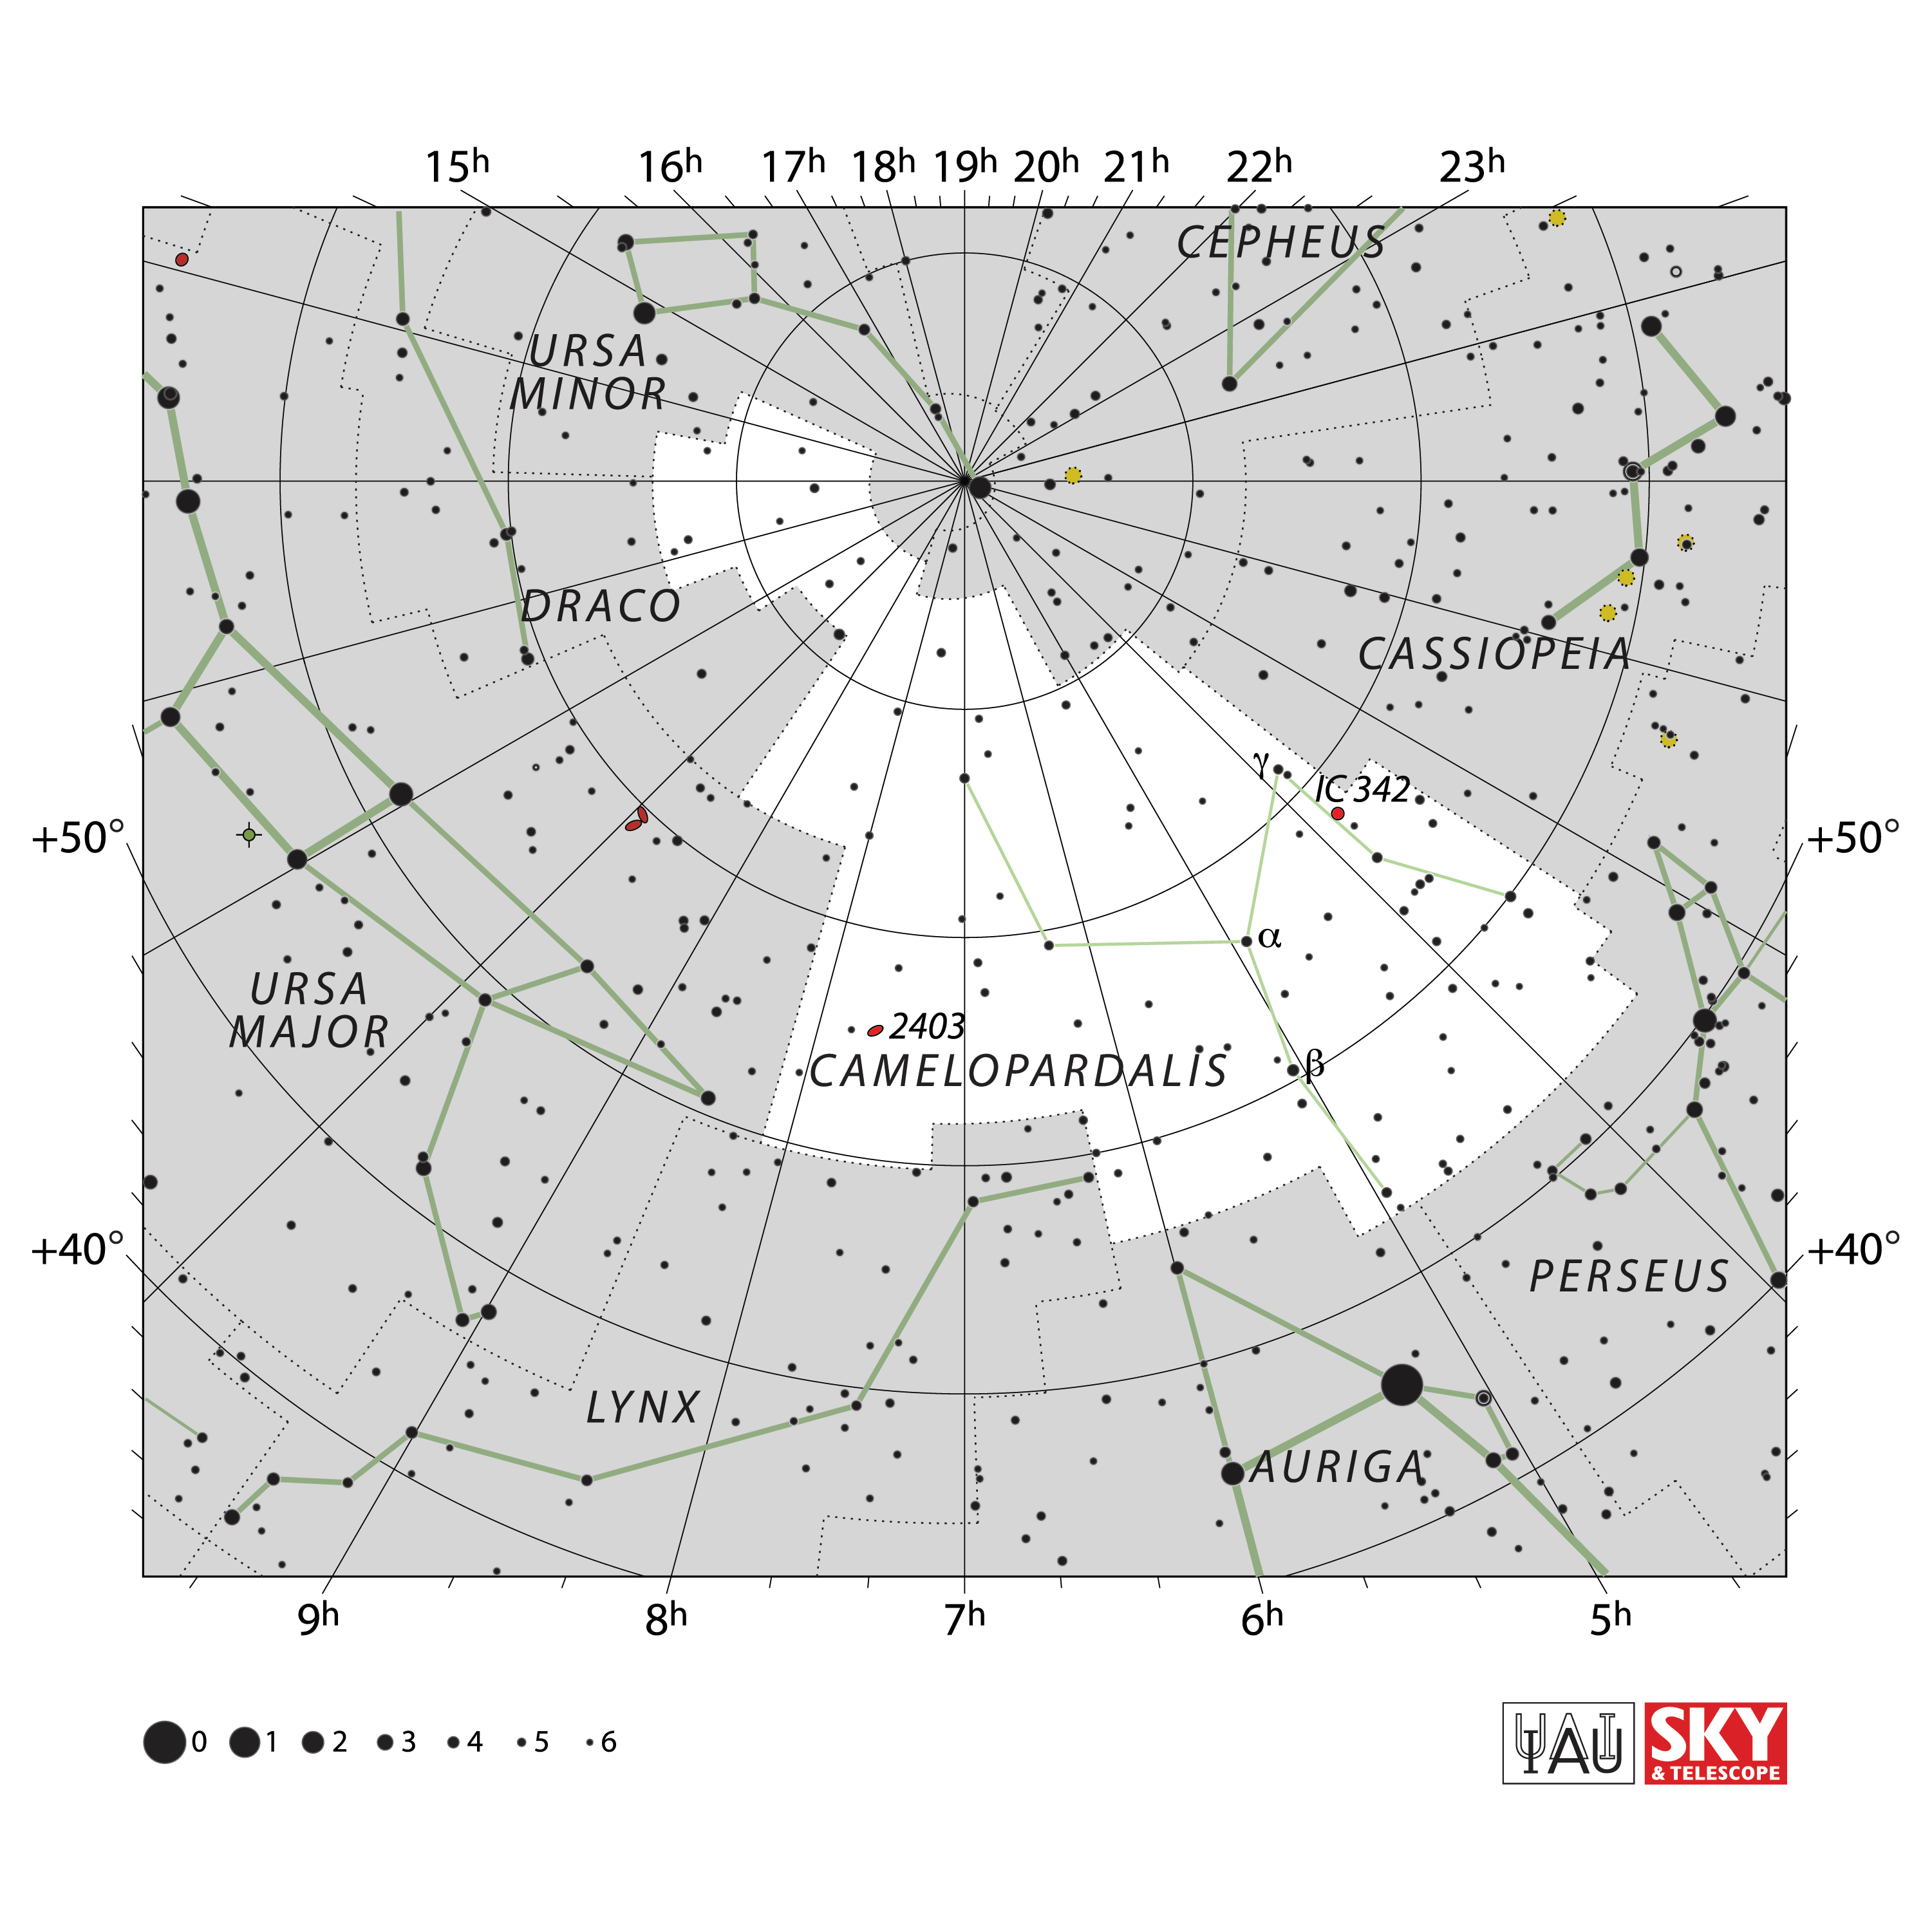

Camelopardalis

Credit: IAU and Sky & Telescope